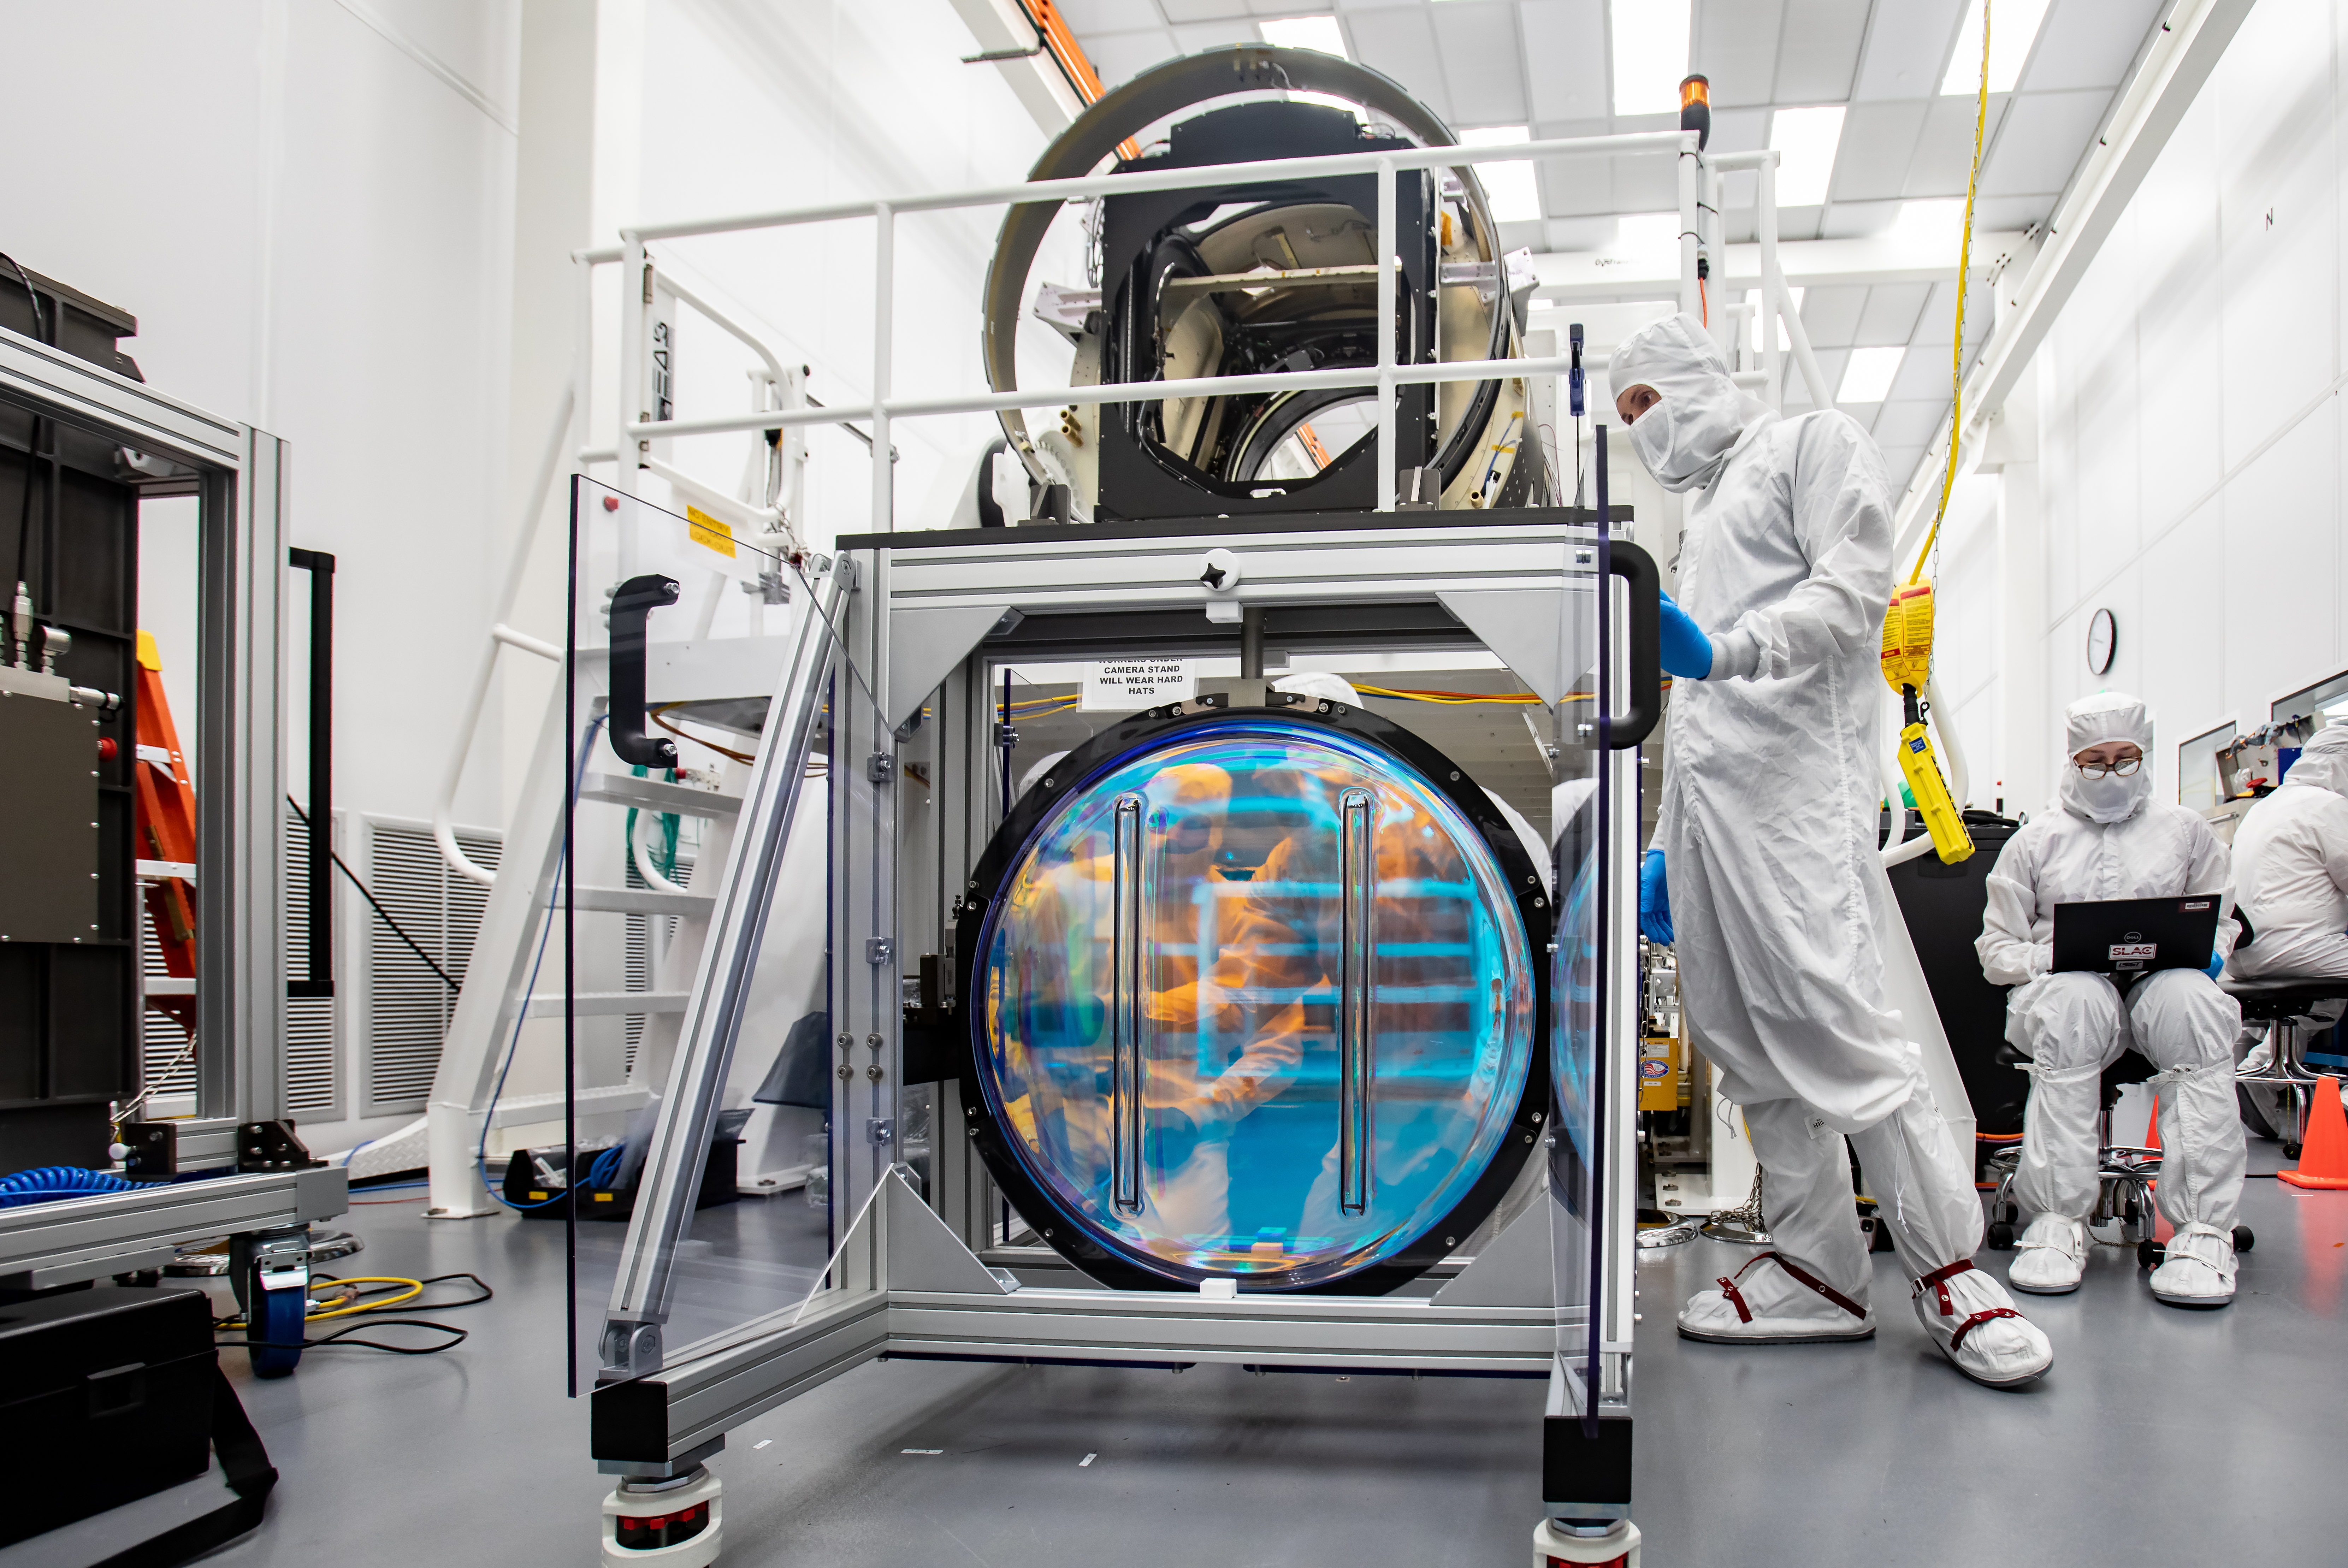

LSST R-Band Optical Filter

SLAC's LSST team carefully unpack, examine, test and store the r-band filter, the first of six optic filters that will be part of the completed LSST Camera.

Credit: Jacqueline Ramseyer Orrell/SLAC National Accelerator Laboratory